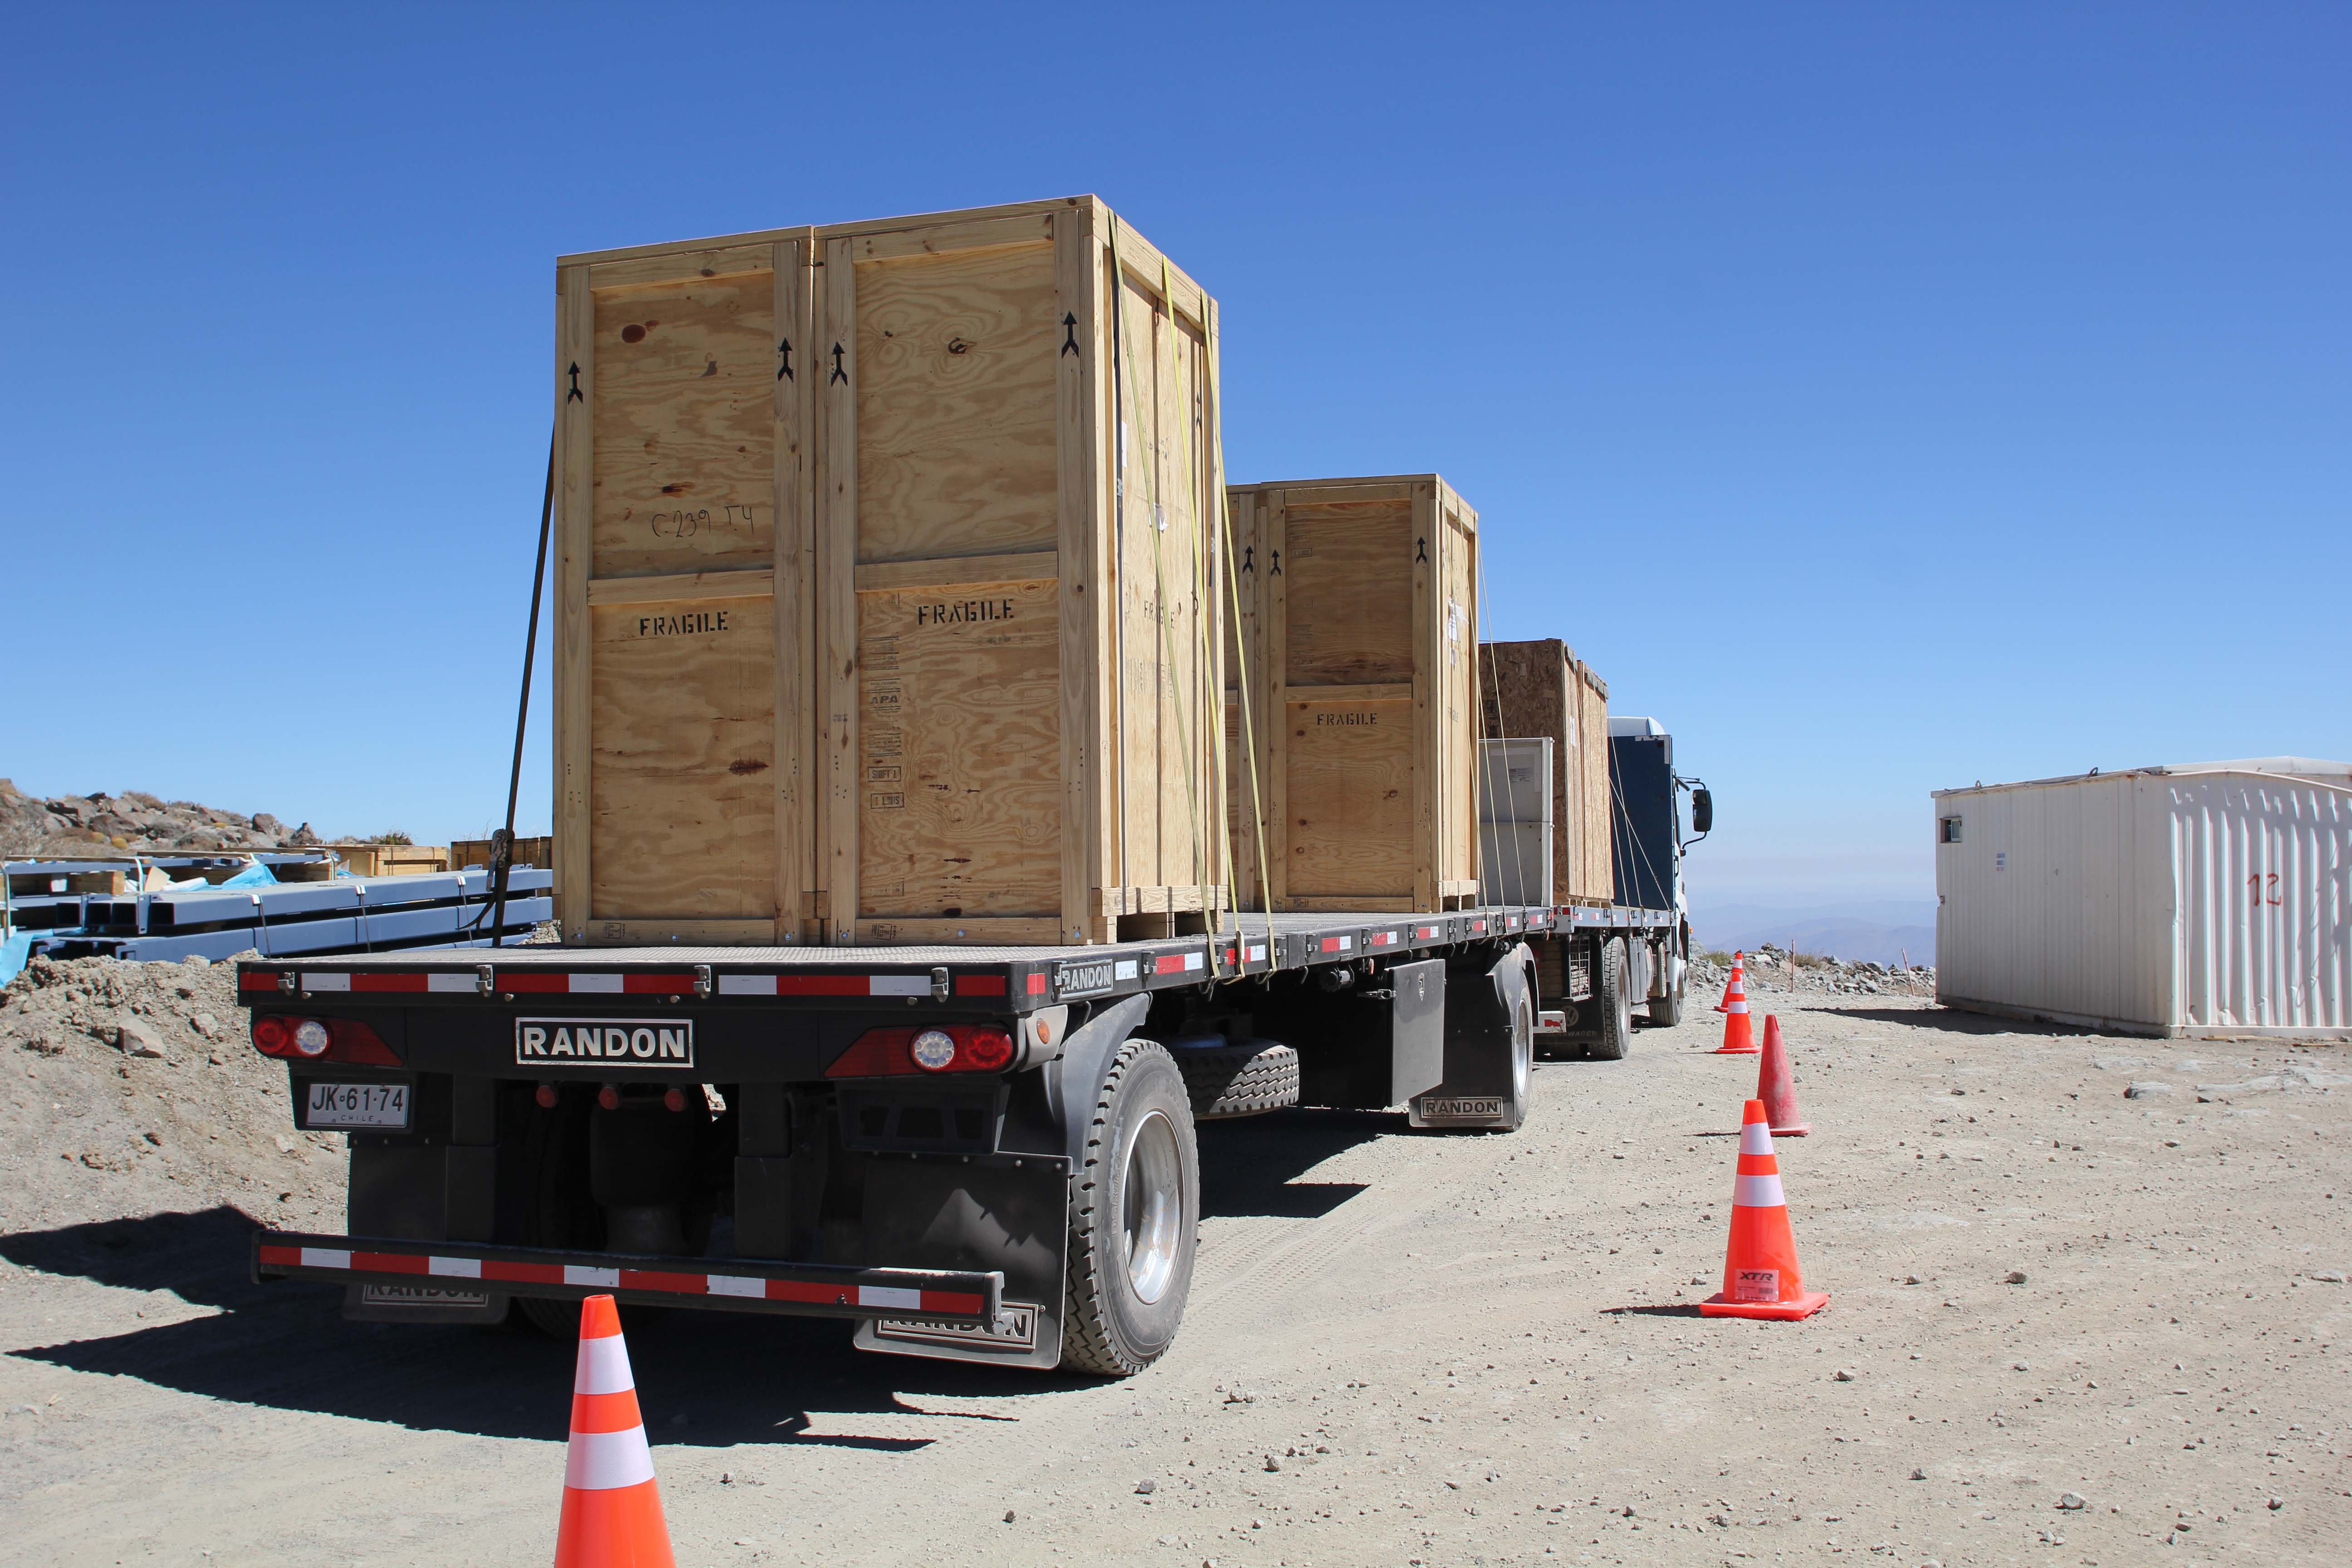

Cerro Pachón Multimedia Shoot

LSST Graphic Designer Emily Acosta traveled from Tucson to Cerro Pachón to meet a nine-member multimedia team directed by Alison Rose of Inigo Films and to coordinate with Eduardo so the media team’s work didn’t interfere with ongoing construction activities. Inigo Films was contracted to document the current state of construction via drone film footage, time-lapse sequences, panorama images, and fulldome clips. The assets will be archived in LSST’s upcoming digital asset management system for project viewing and later use in Education and Public Outreach (EPO) programs.

Credit: Rubin Observatory/NSF/AURA